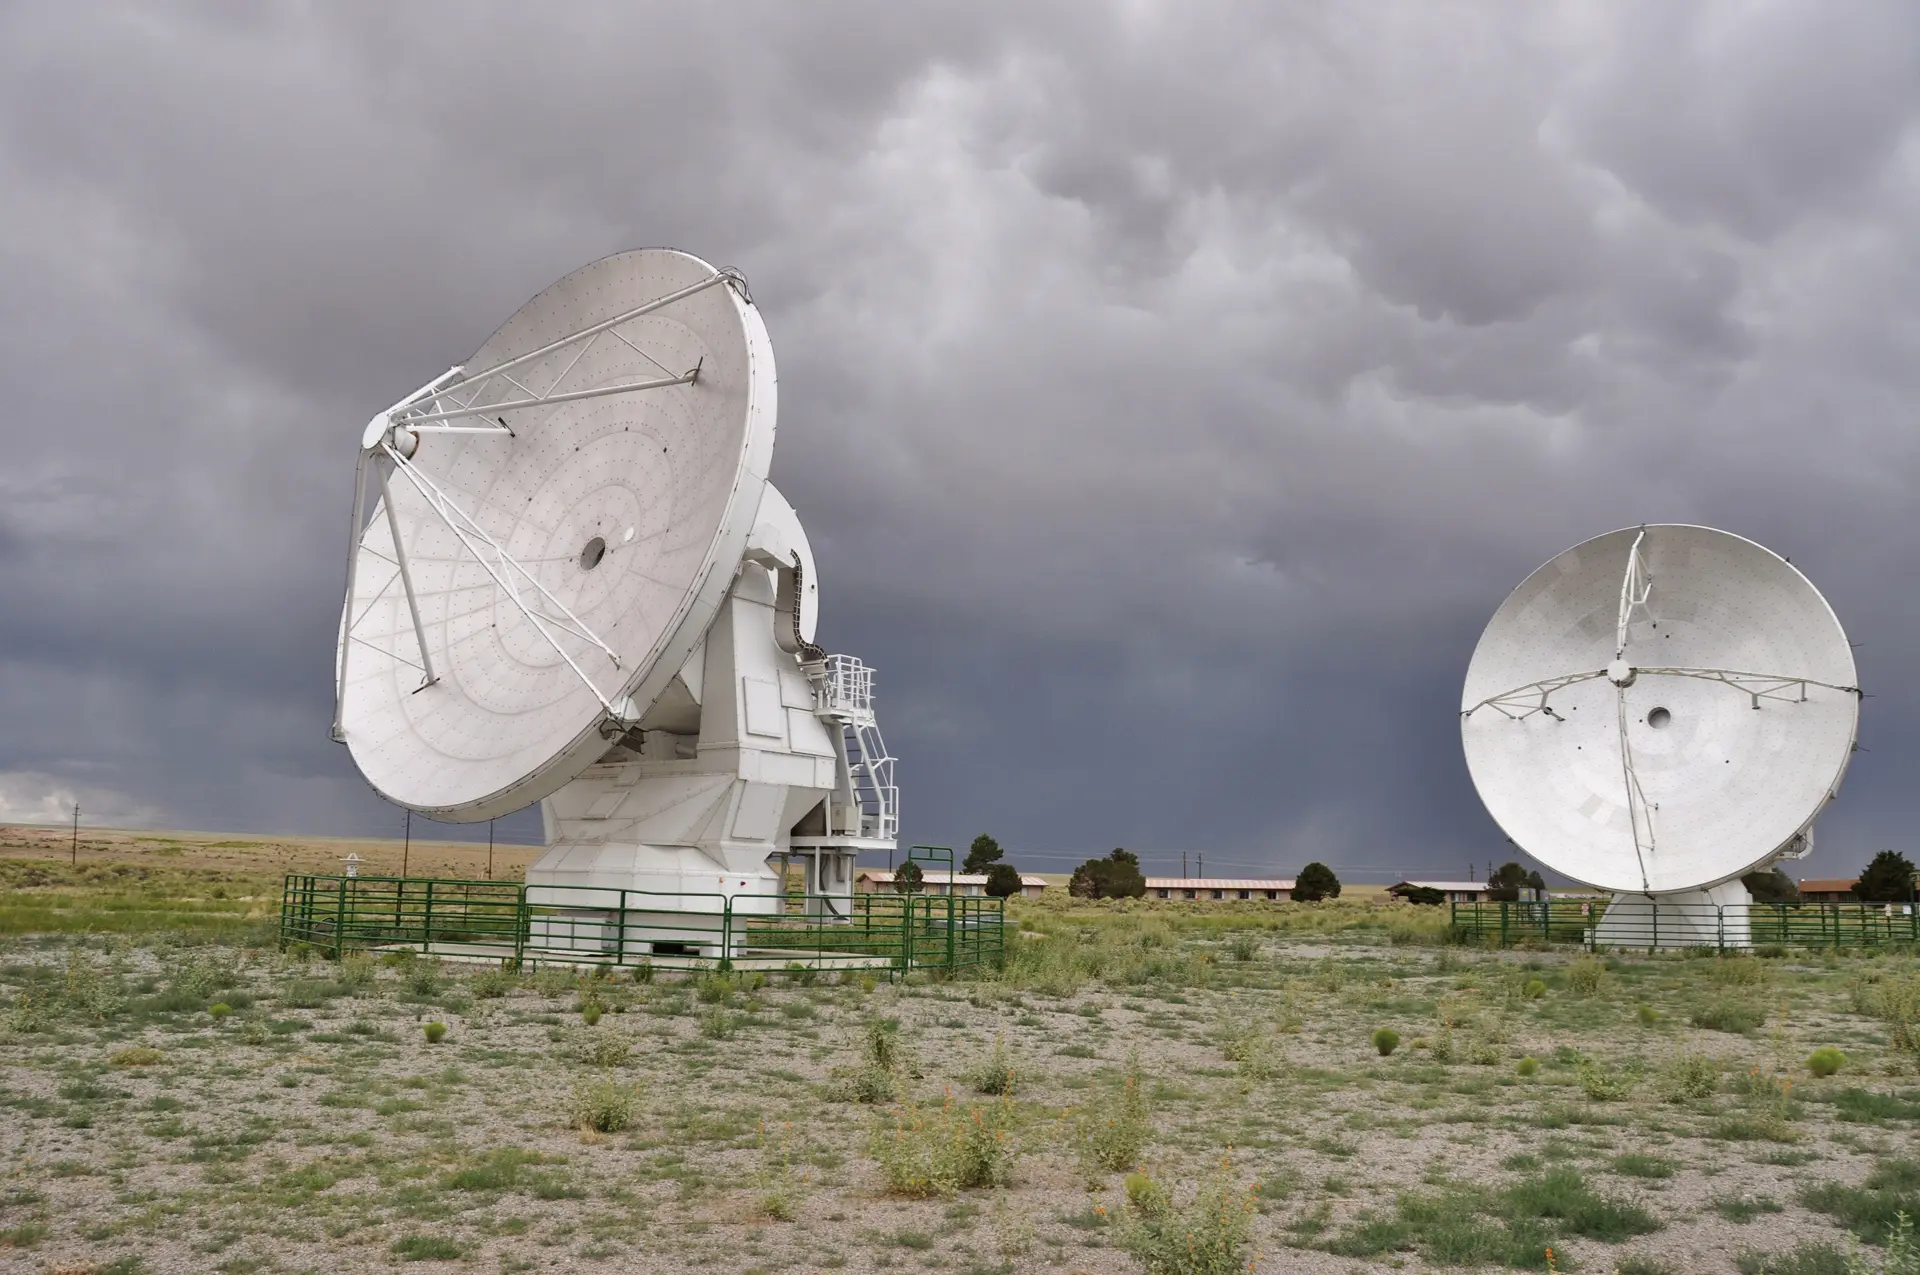

Two Prototype ALMA Antennas

Two Prototype ALMA Antennas. The European and North American prototype ALMA 12-meter telescopes sitting outside the Control Building of the Very Large Array (VLA).
.

Credit: NRAO/AUI/NSF